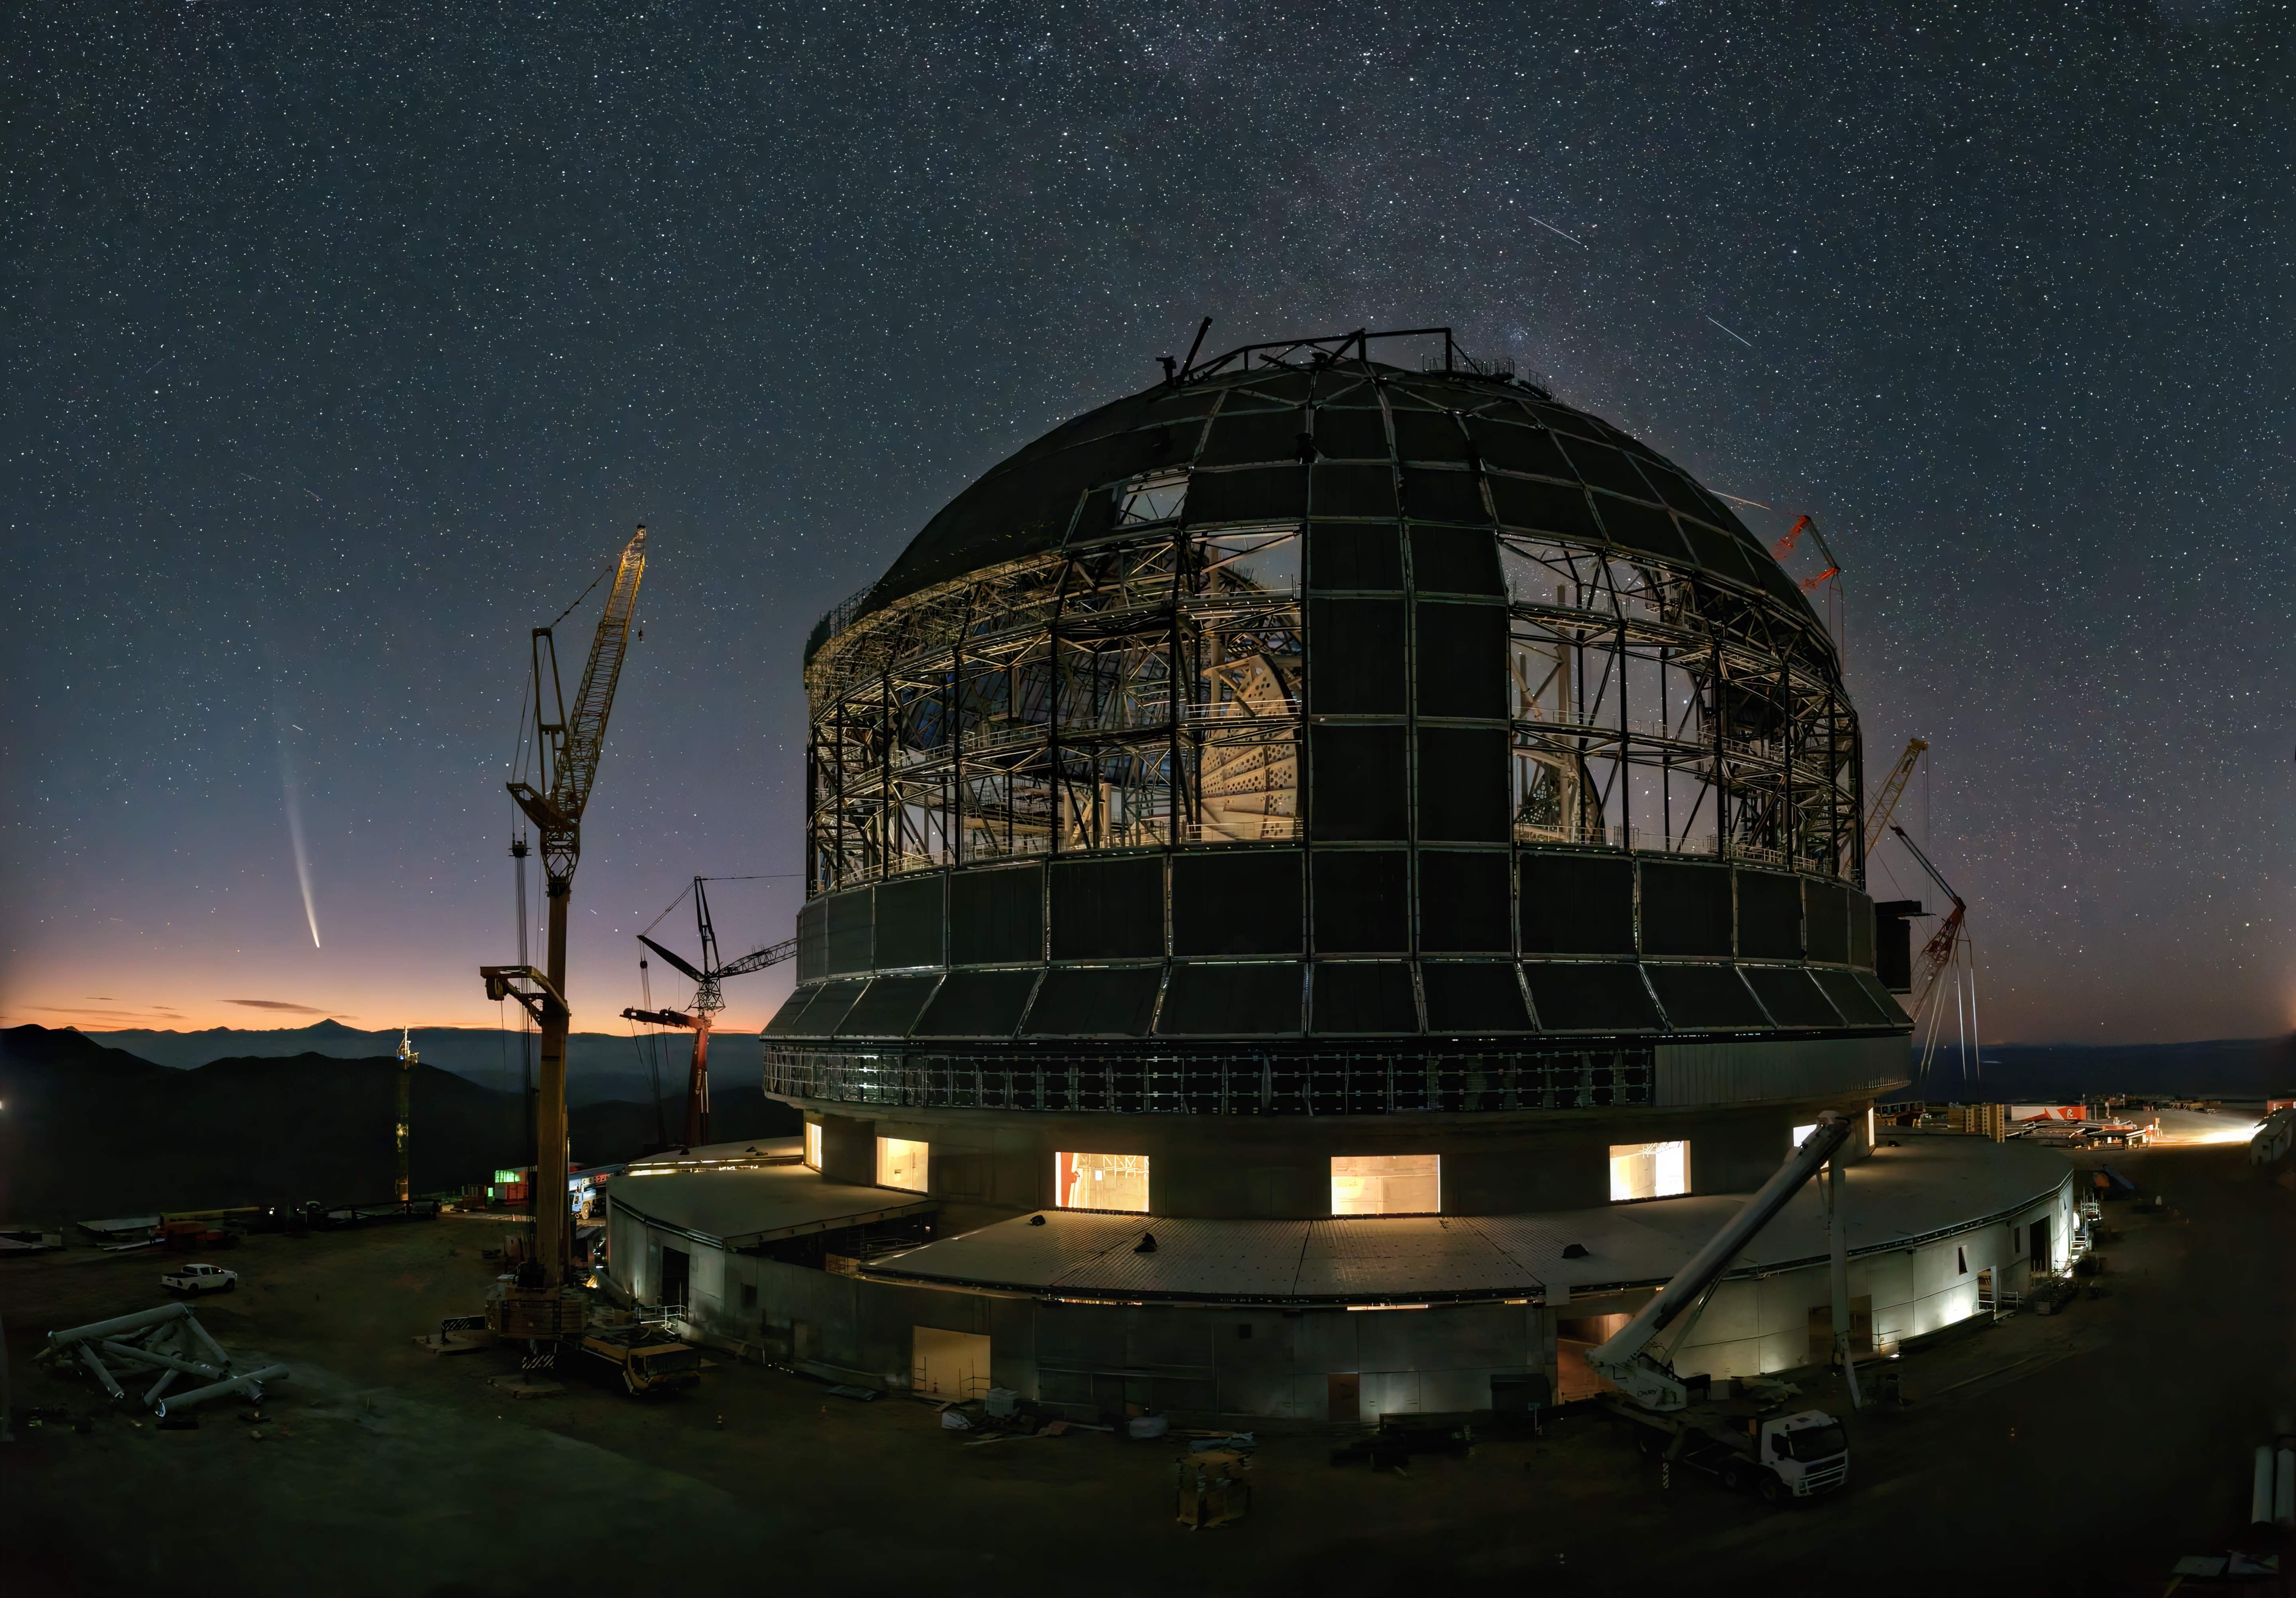

Desert helmet, space arrow

A giant helmet stands guard in Chile's Atacama Desert, looking out towards a dazzling arrow. We are talking, of course, about ESO's Extremely Large Telescope (ELT) and its newest space visitor. The ELT's helmet-shaped dome has not yet been fully clad, but this enourmous task is coming along in leaps and bounds. Although unprotected, for now, the ELT faces no danger from the great white arrow on the horizon. This is comet C/2023 A3 (Tsuchinshan-ATLAS), seen here as it journeys around the Sun. The comet was visible from Earth from September to October 2024, before embarking on a long journey back home, to the Oort Cloud, at the edges of our Solar System.

This image was captured on 30 September 2024 by one of the ELT webcams.

Credit: ESO/Apical